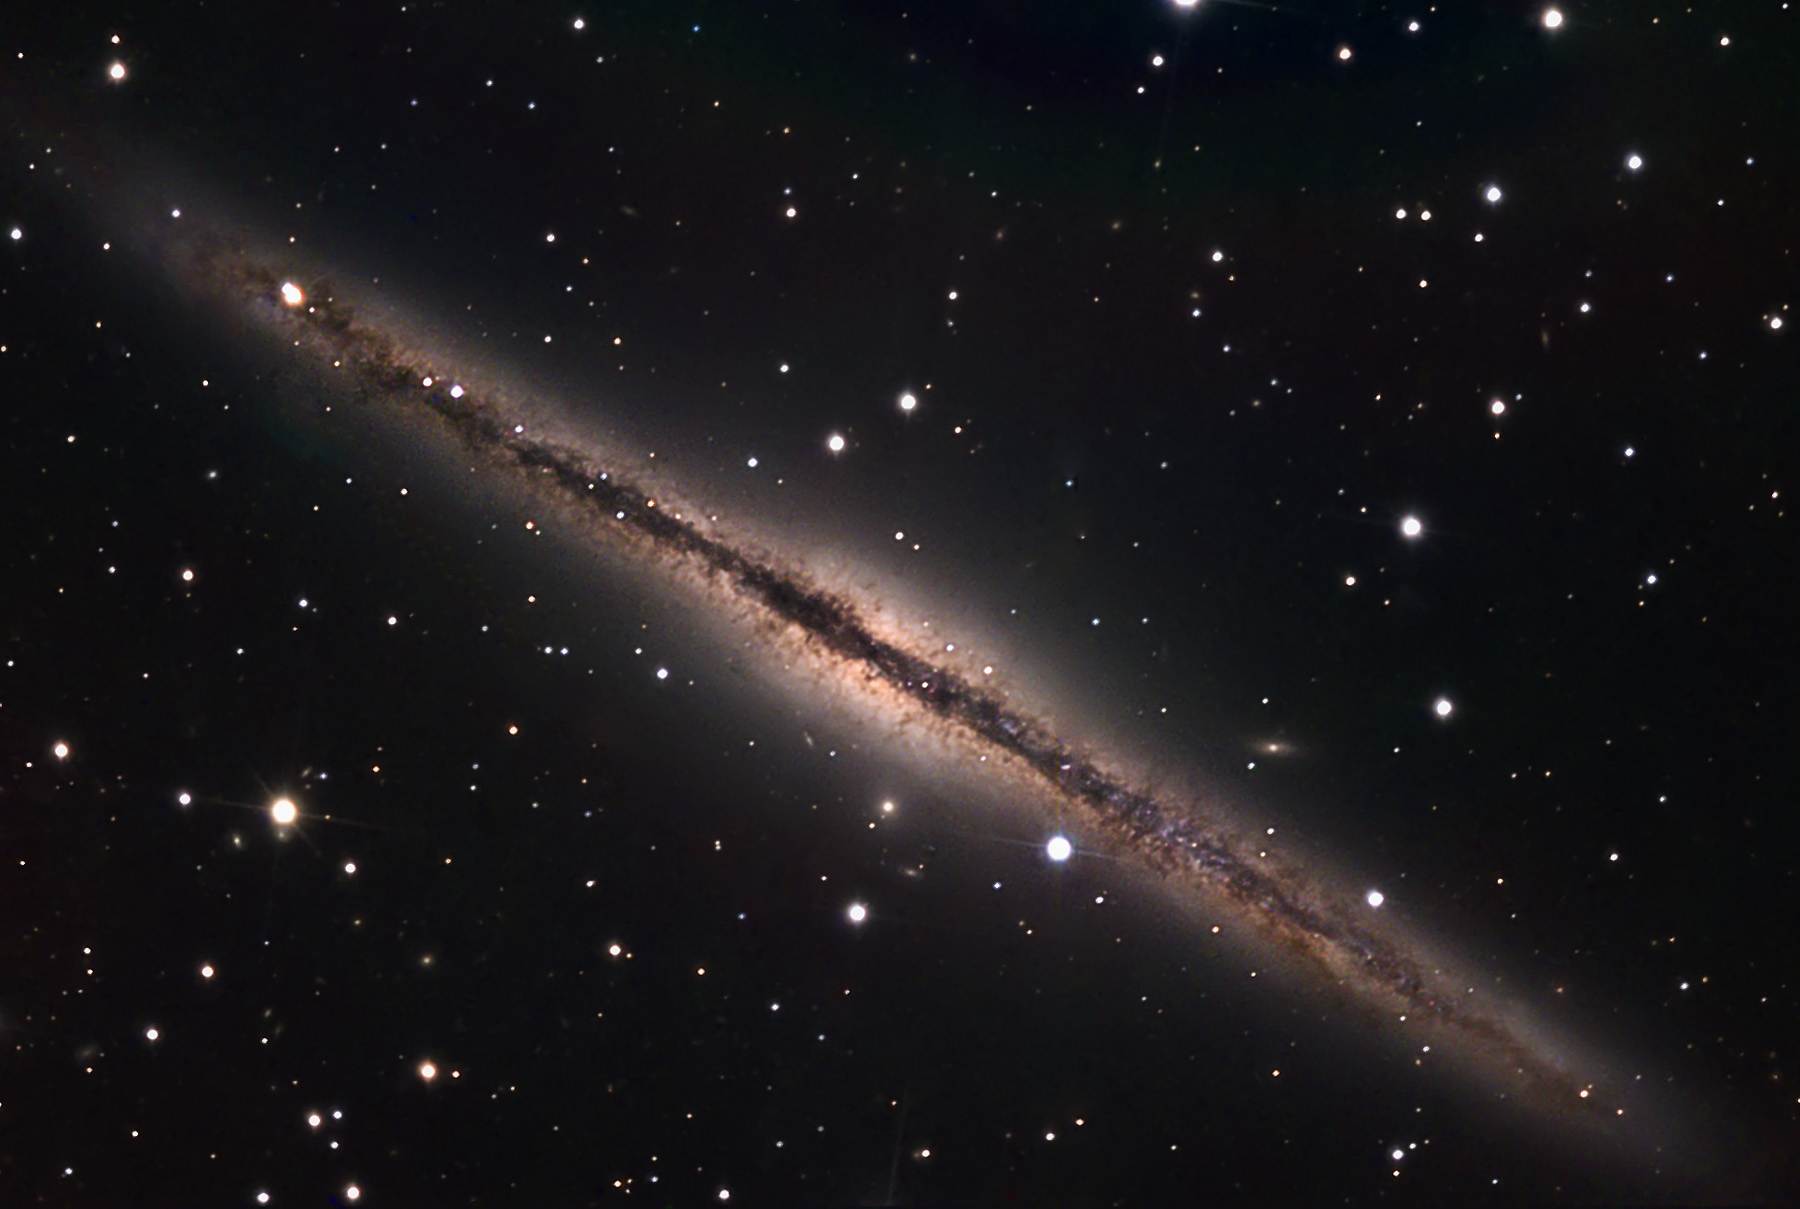

NGC 891

This galaxy in Andromeda is perhaps the most beautiful example of a nearby spiral galaxy viewed edgewise. Note the small companion galaxies above and beneath the disk. This particular galaxy is of interest to astronomers that study the dynamics of material in the galactic plane of spiral galaxies. In this example, there are sprays of material (gas and dust) that are being accelerated perpendicular to the disk. This effect is not well-understood.

This image was taken as part of Advanced Observing Program (AOP) program at Kitt Peak Visitor Center during 2014.

Credit: KPNO/NOIRLab/NSF/AURA/Dale Cupp/Flynn Haase